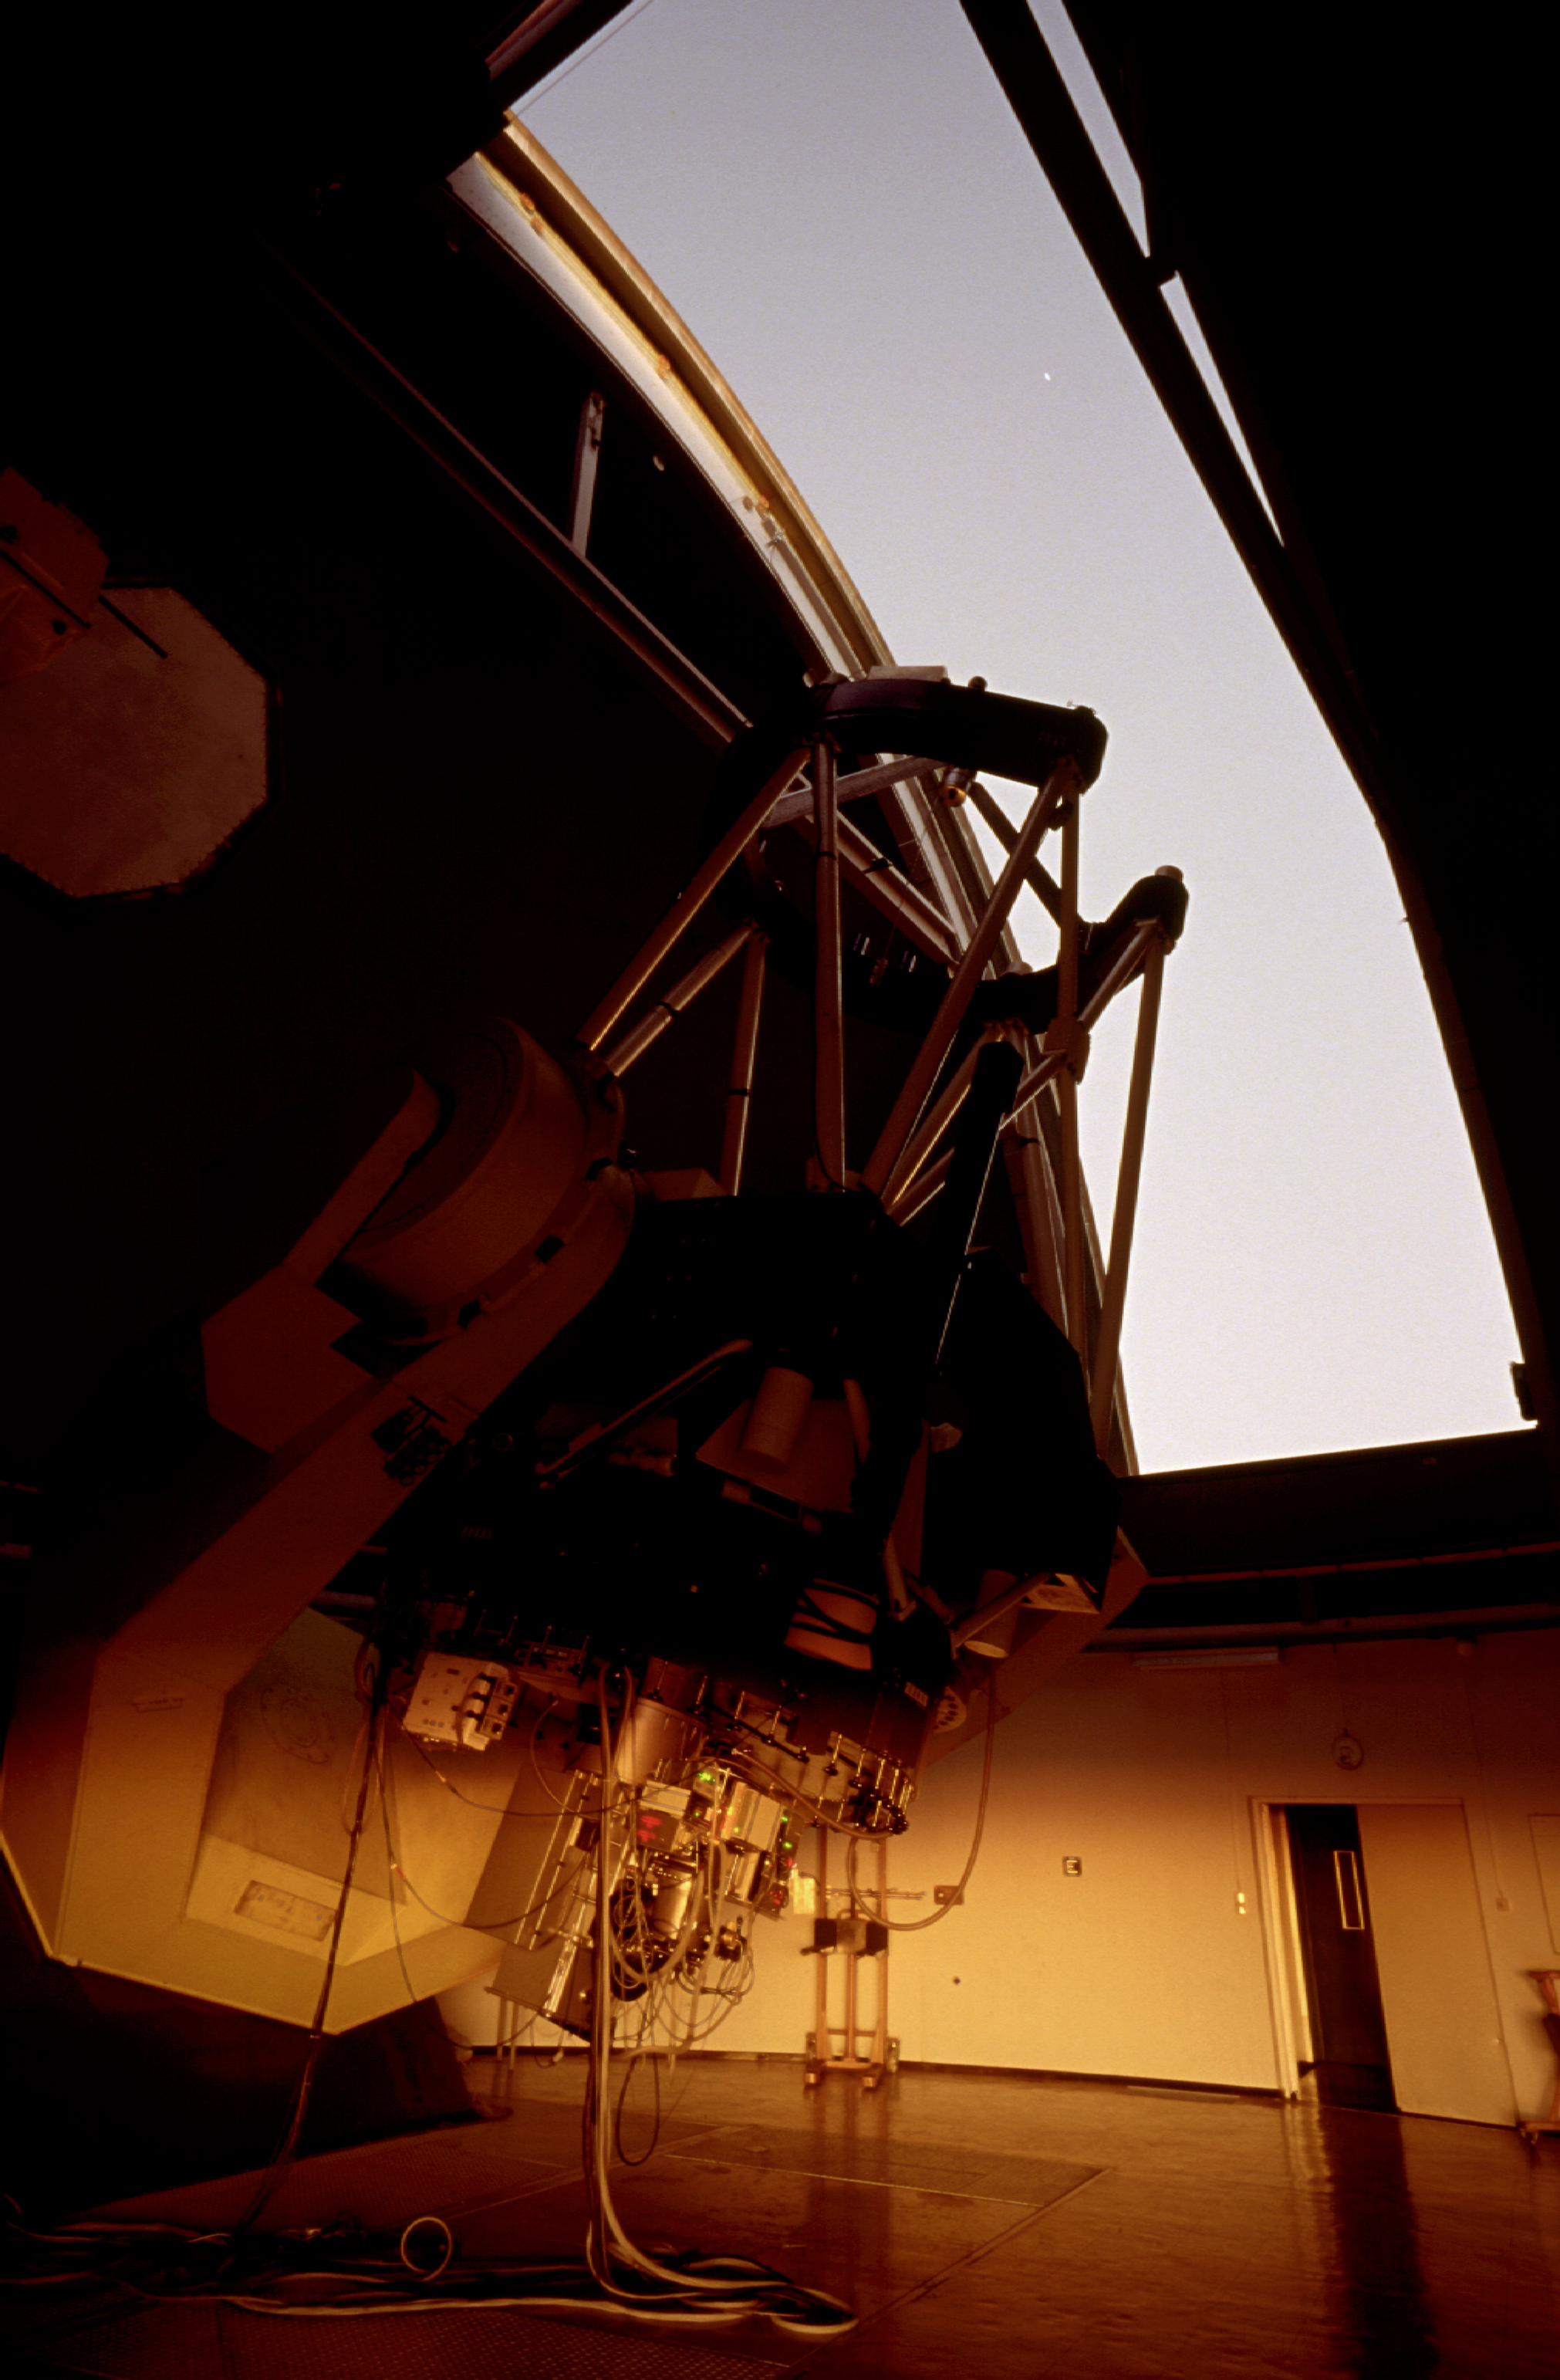

MPG/ESO 2.2-metre telescope

The MPG/ESO 2.2-metre telescope in its enclosure, at La Silla Observatory in Chile in 1996.

Credit: ESO/H.H.Heyer